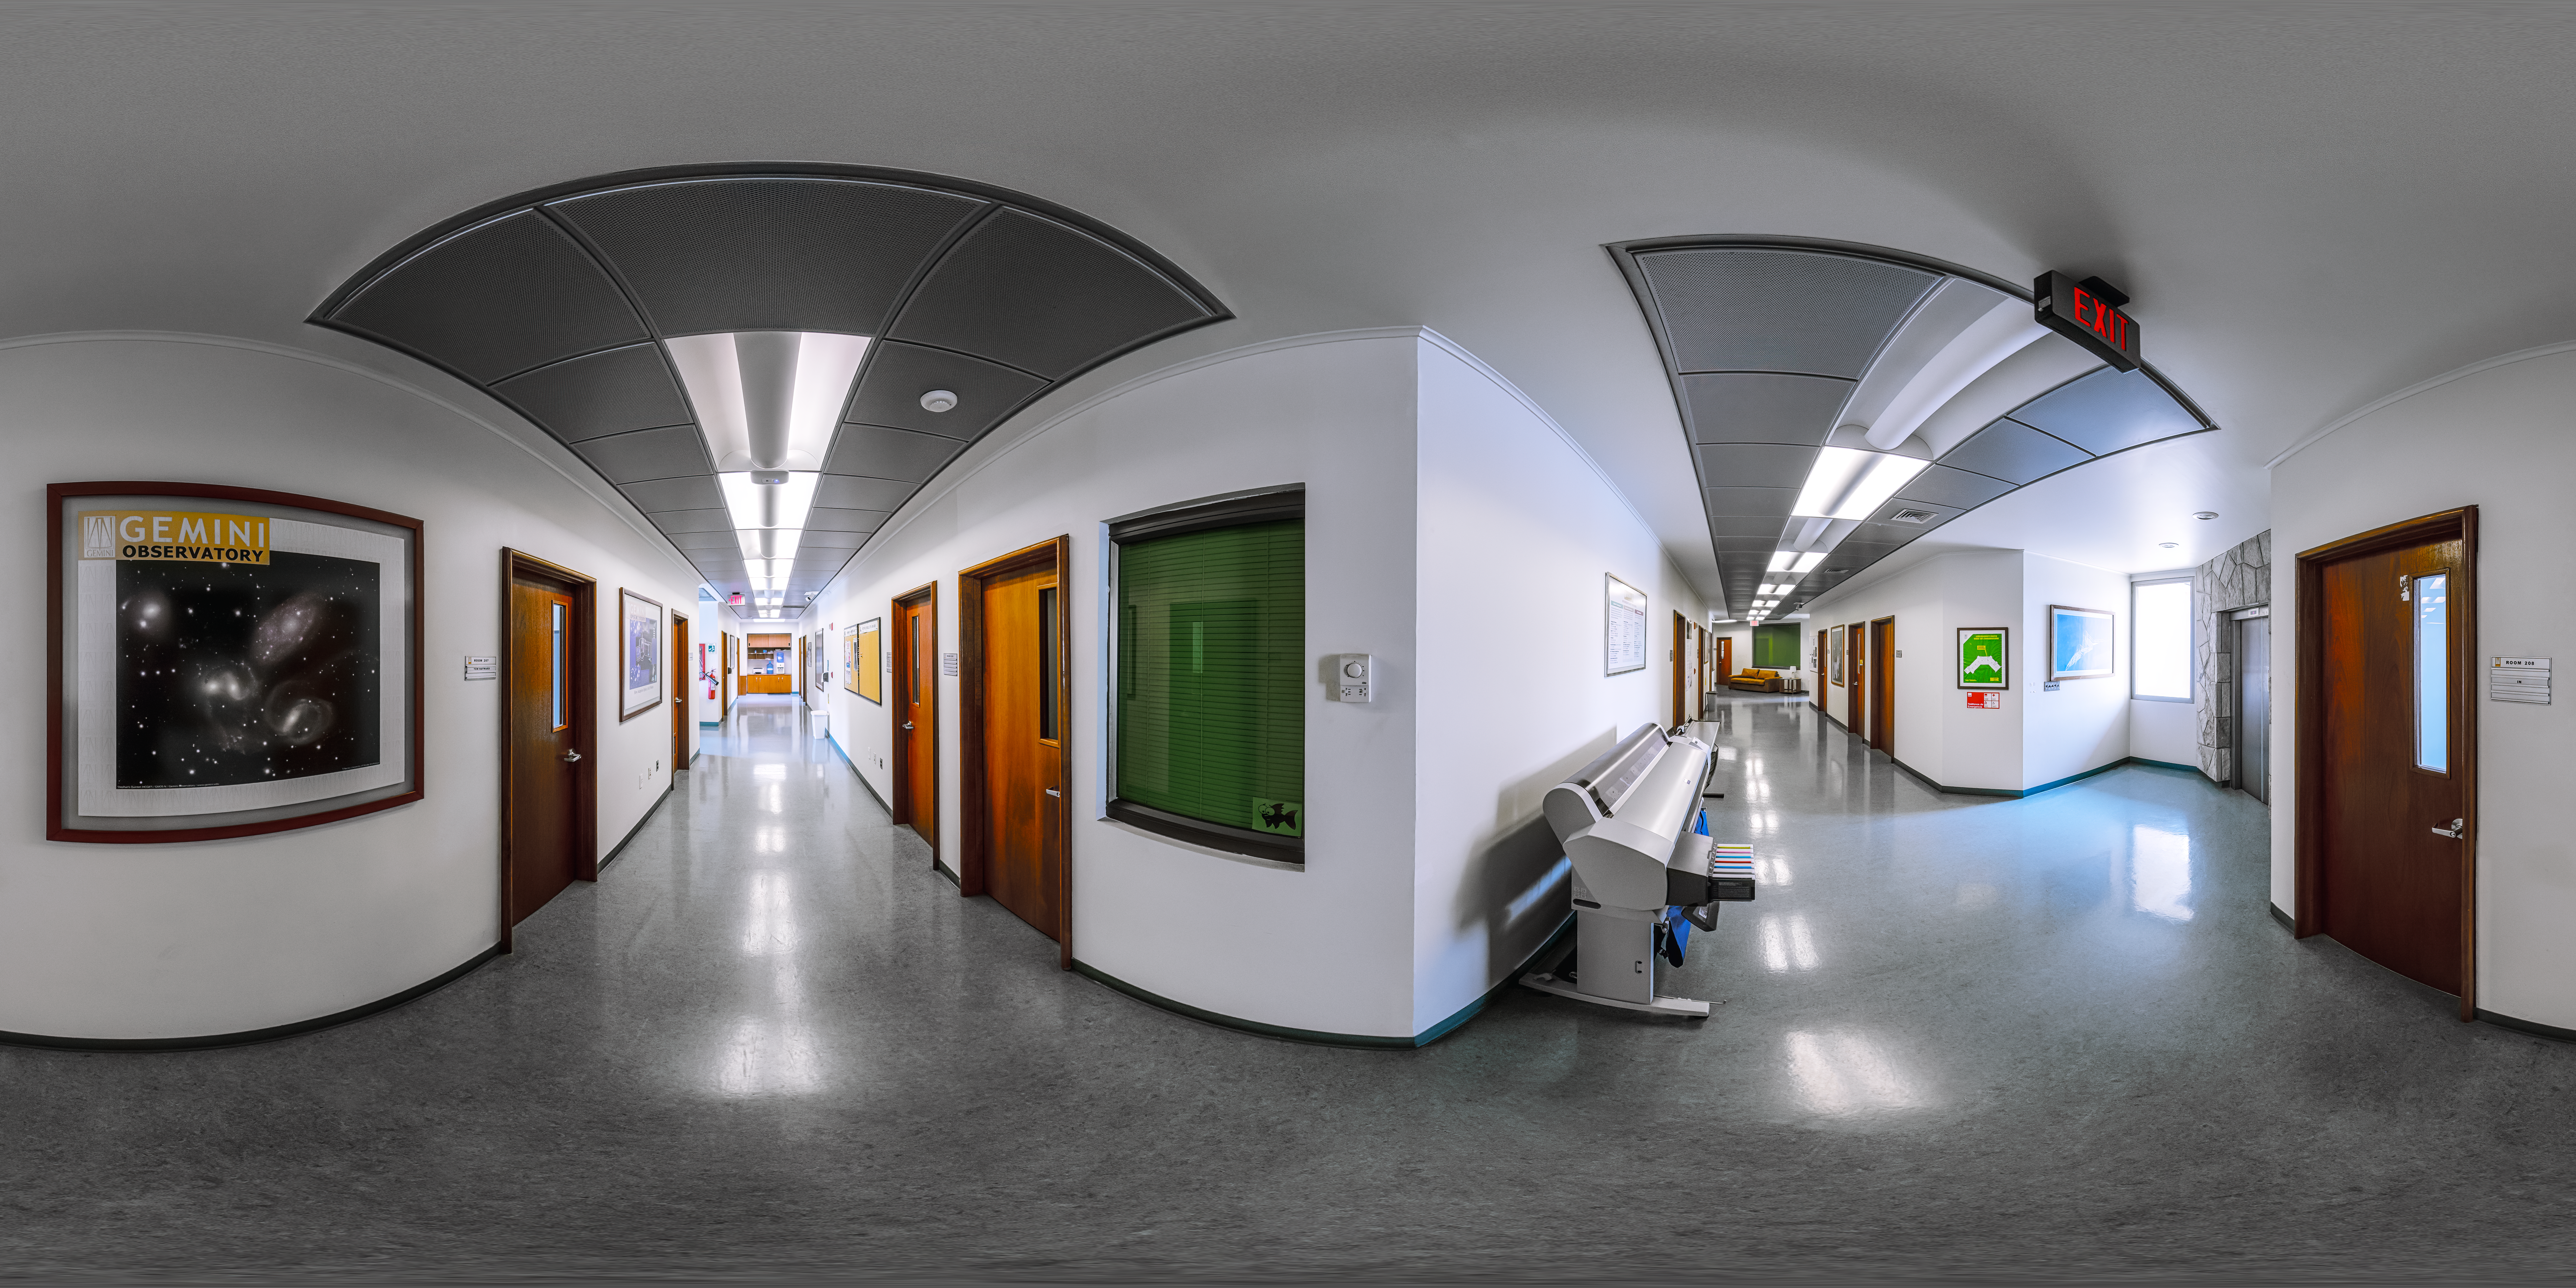

AURA Recinto Building B 2nd Deck Corridor 360 Panorama

A 360 panorama view of the AURA Recinto Building B 2nd Deck Corridor in La Serena, Chile.

Credit: NOIRLab/NSF/AURA/P. Horálek